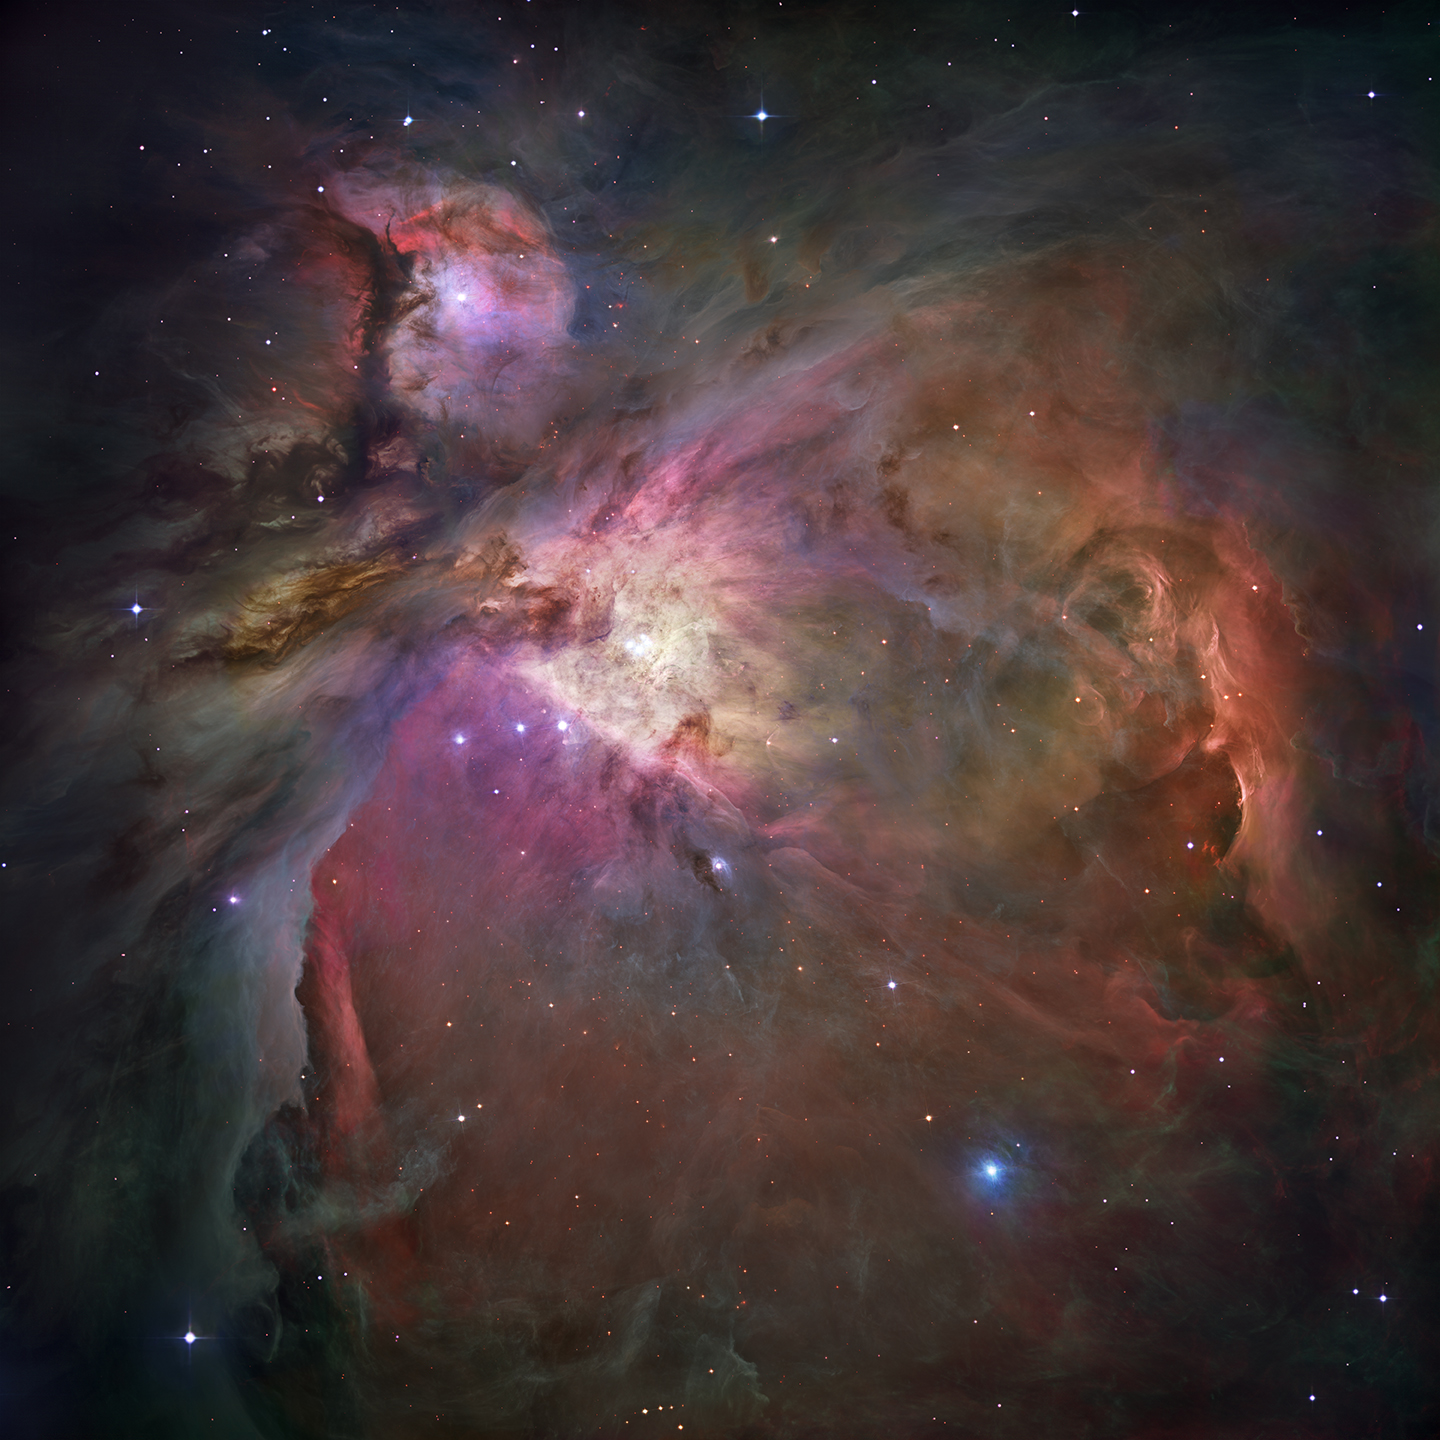

Matching the

Plot of radio emission at numerous frequencies from the molecule ethyl cyanide (CH3CH2CN). Blue is the plot from terrestrial laboratory measurement; red is the plot from ALMA observation of a star-forming region in the constellation Orion. The ability to do this type of matching represents a major breakthrough for studying the chemistry of the Universe. Plots are superimposed on Hubble Space Telescope image of the Orion Nebula; small box indicates location of area observed with ALMA.

Credit: Fortman et al., NRAO/AUI/NSF, NASA